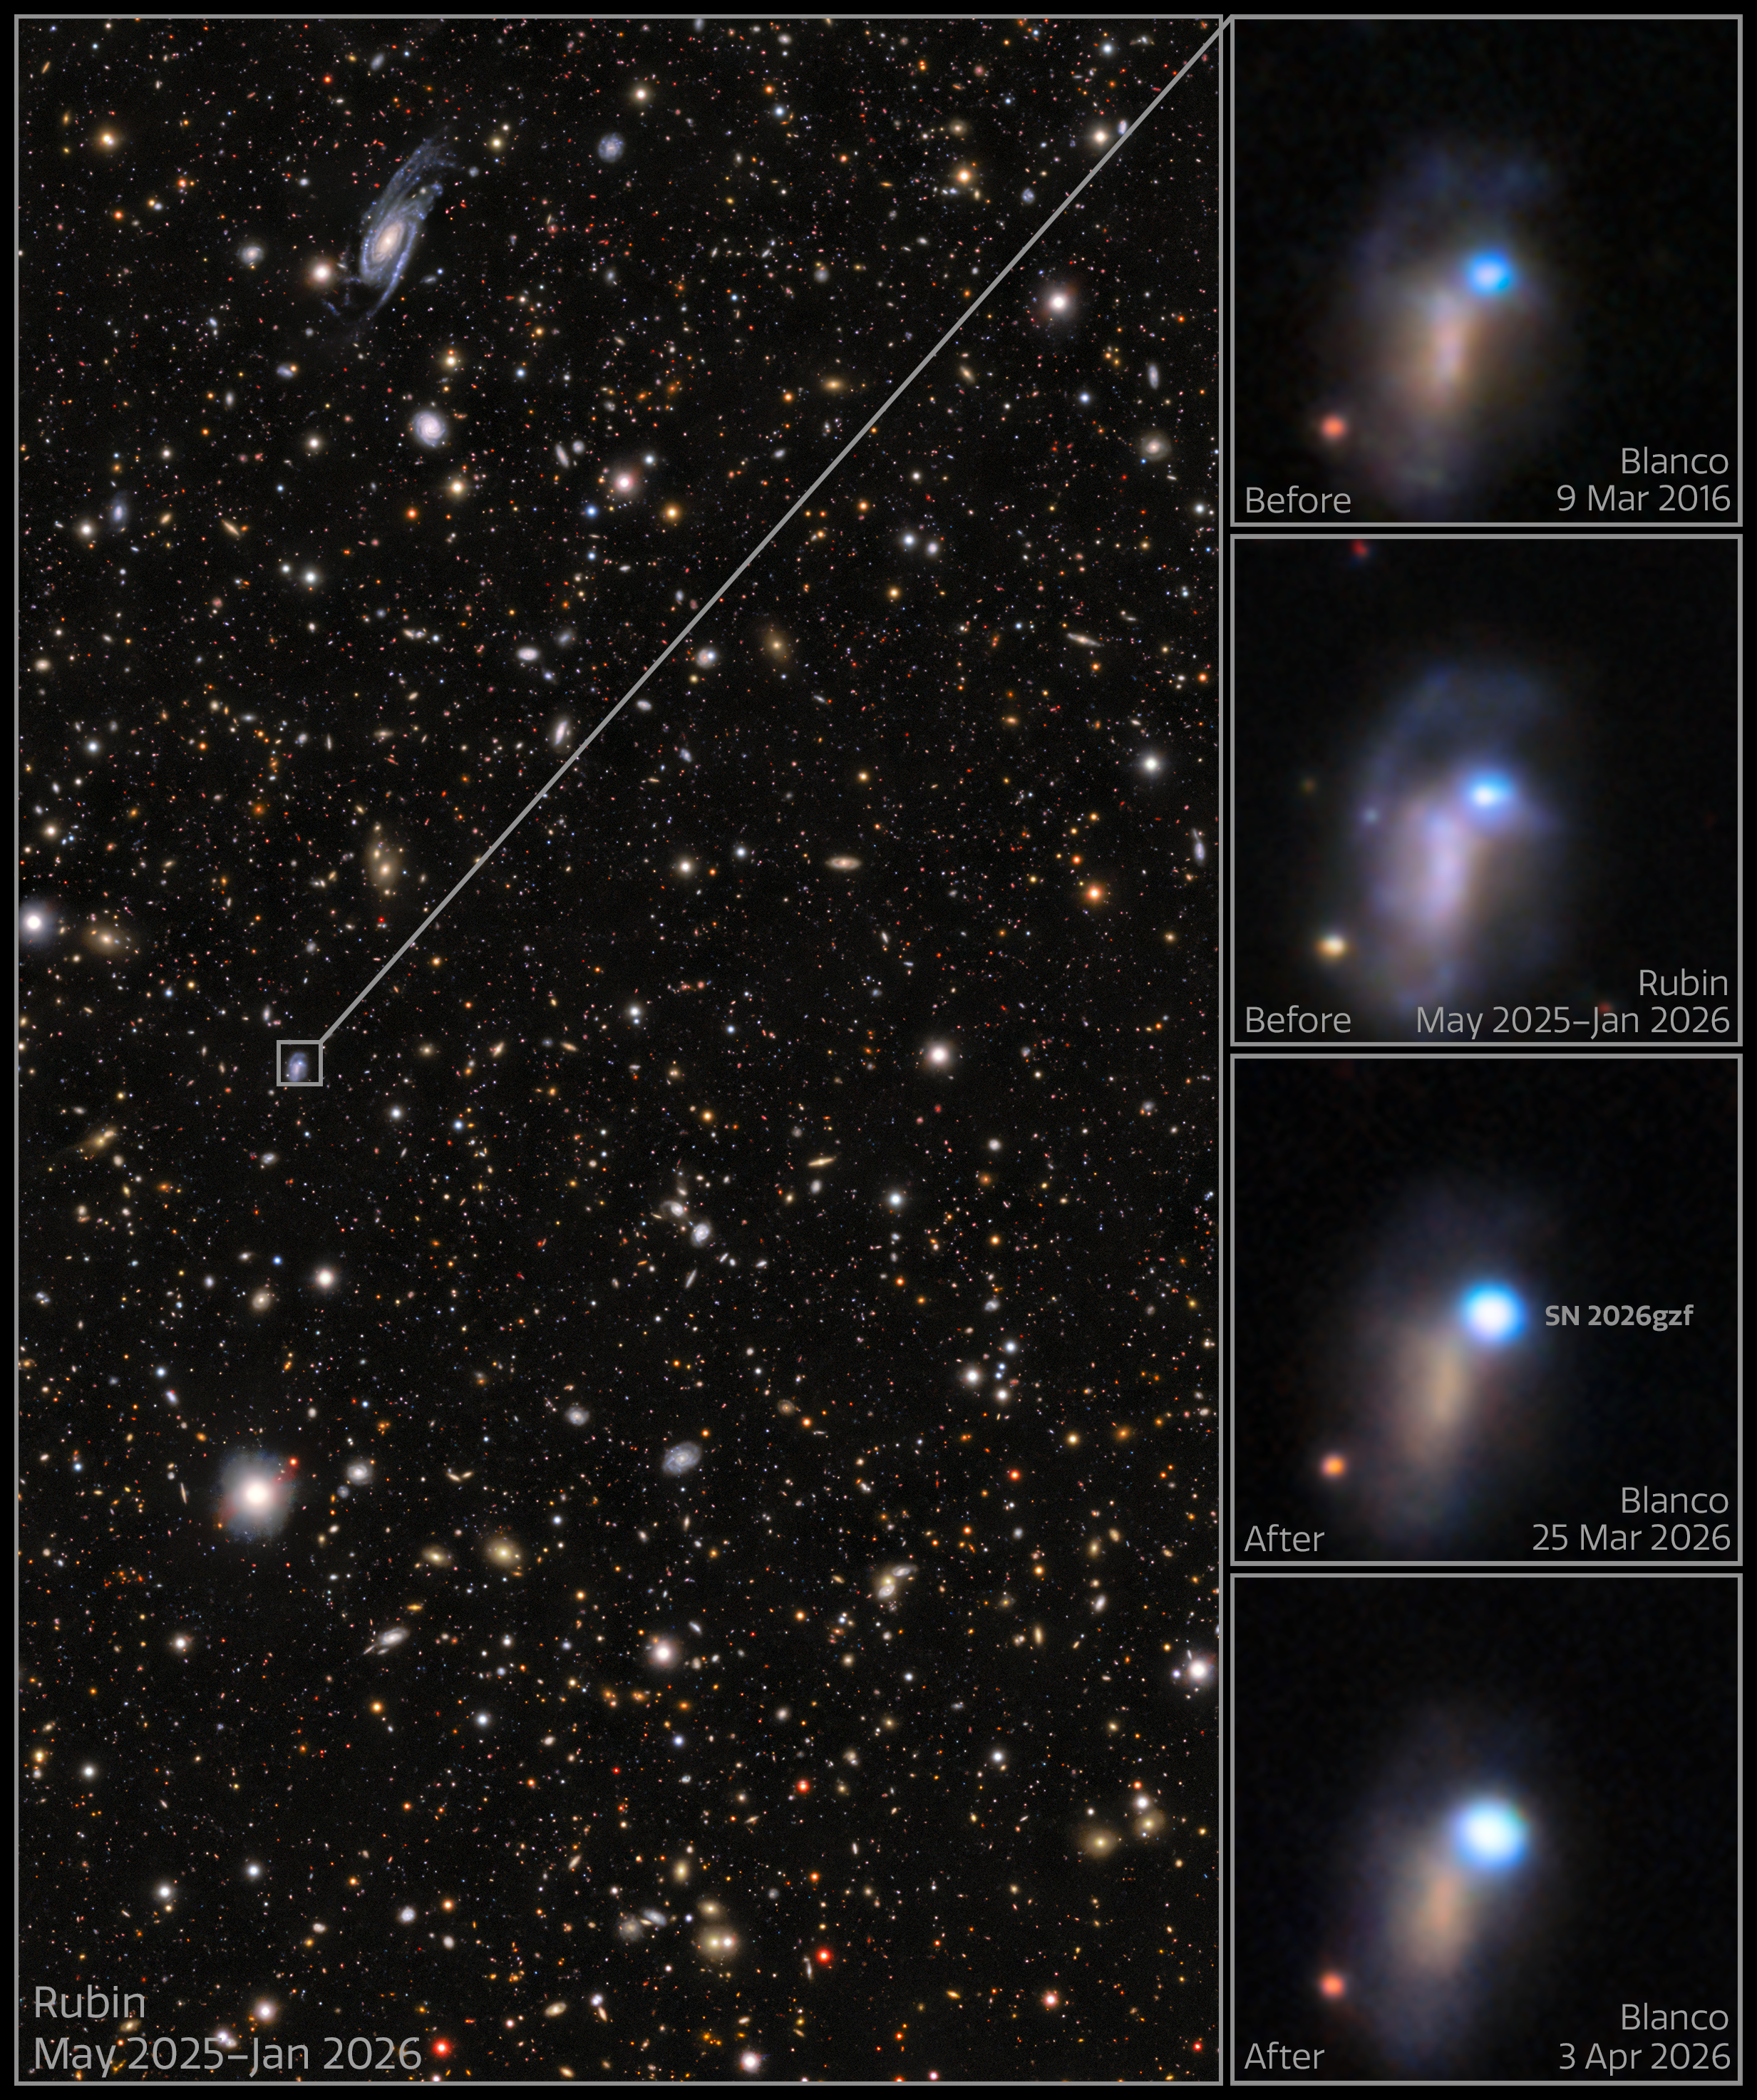

Rubin image of SN 2026gzf (annotated)

These images show the evolution of supernova SN 2026gzf, which was first detected by the Einstein Probe on 21 March 2026. Images taken on 25 March and 3 April 2026 show the supernova brightening. Archival images of the host galaxy from 9 March 2016 and May 2025–January 2026 reveal a bright blue source at the location of the supernova, which scientists say likely represents a compact, extreme star-forming region in the host galaxy, combined with pre-explosion activity of the progenitor star before its death.

These images were captured with the LSST Camera, mounted on NSF–DOE Vera C. Rubin Observatory, jointly funded by the U.S. National Science Foundation (NSF) and the U.S. Department of Energy's Office of Science (DOE/SC), and the 570-megapixel DOE-fabricated Dark Energy Camera (DECam), mounted on the NSF Víctor M. Blanco 4-meter Telescope at Cerro Tololo Inter-American Observatory (CTIO) in Chile, a Program of NSF NOIRLab.

View the individual images at the following links: pre-explosion field, 9 March 2016, May 2025–January 2026, 25 March 2026, 3 April 2026.

SN 2026gzf occurred within Rubin’s COSMOS Deep Drilling Field. Observations of this field, including this image, were recently made public as part of Rubin’s Early Data Preview 2 (EDP2) — the first data preview based on observations from the LSST Camera. EDP2 combines Rubin’s science validation observations collected between April 2025 and January 2026.

Credit: NSF–DOE Vera C. Rubin Observatory/NOIRLab/SLAC/AURA